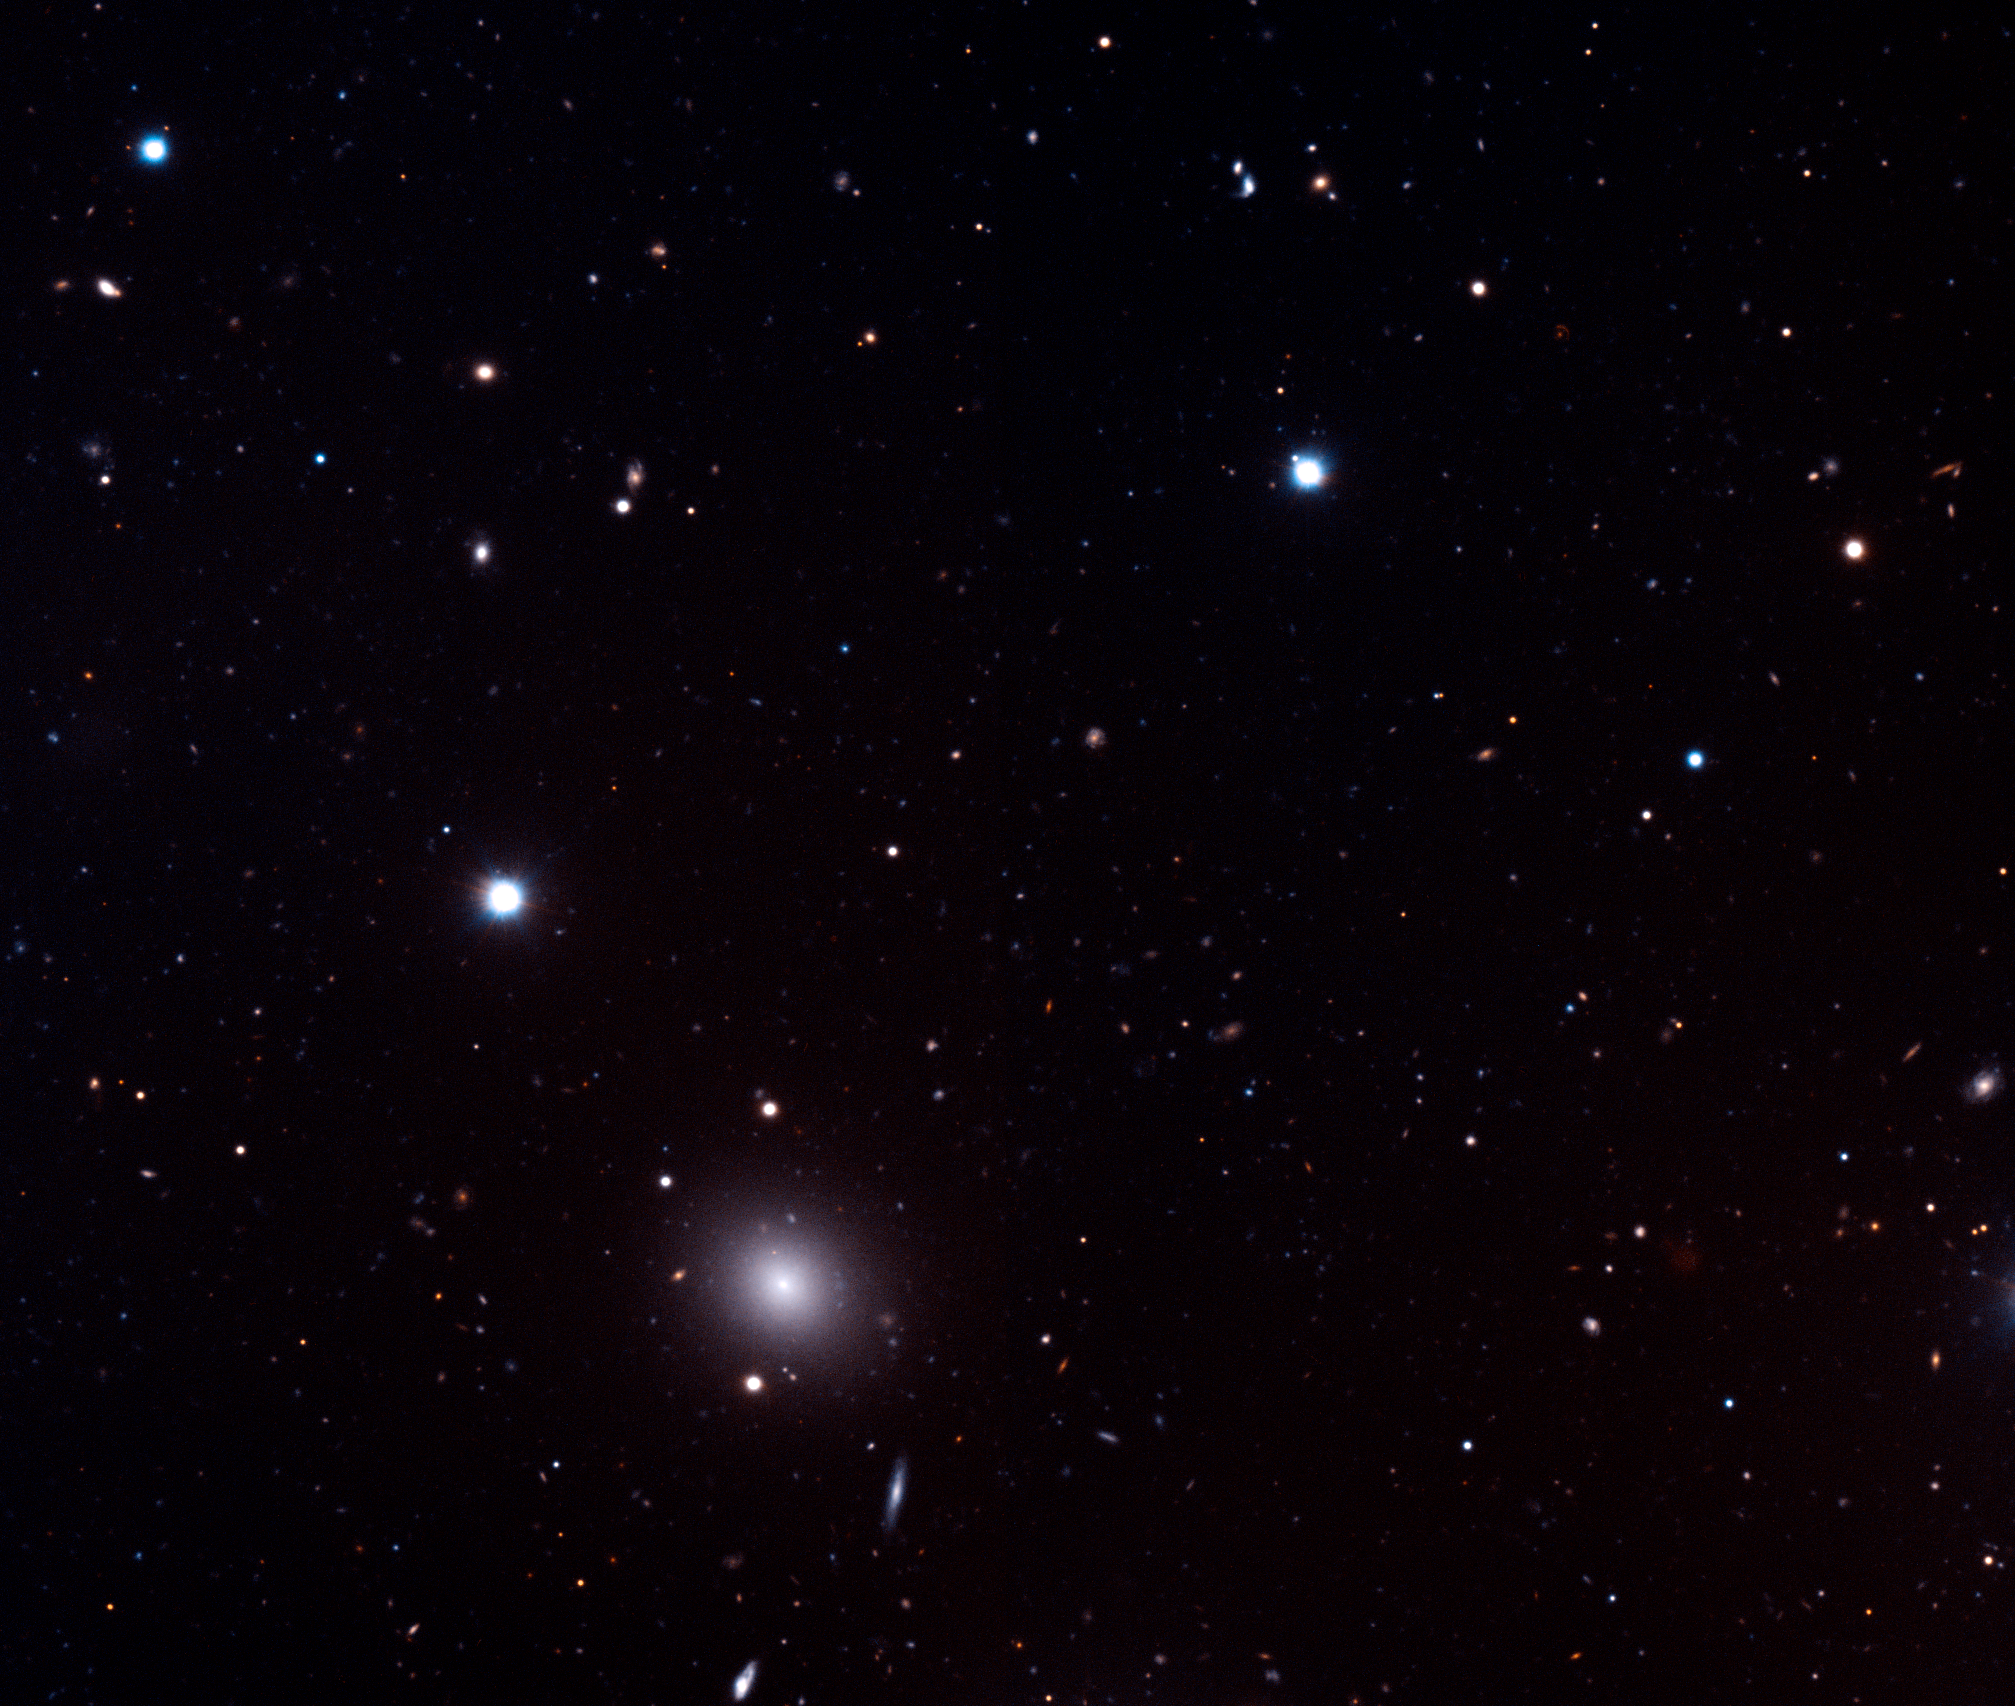

Deep image of a region in Fornax

Composite image taken in two bands (B and R) with VLT/FORS1 of a small portion of the sky (field-of-view 7x7' or 1/15th of the area of the full moon). The faintest object seen in the image has a magnitude 26 ; that is, it is 100 million times fainter than what can be observed with the unaided eye. The bright elliptical galaxy in the lower left quadrant is a dwarf galaxy that is part of a large nearby cluster in the Fornax constellation. As for all deep images of the sky, this field shows a variety of objects, the brightest punctual sources being stars from our galaxy. By far the field is dominated by thousands of faint background galaxies, the colours of which are related to the age of their dominant stellar population, their dust content and their distance. An Einstein ring is visible in the top right part of the image. ESO Press Photo eso0521b zooms-in on the position of the newly found cosmic mirage.

Credit: ESO